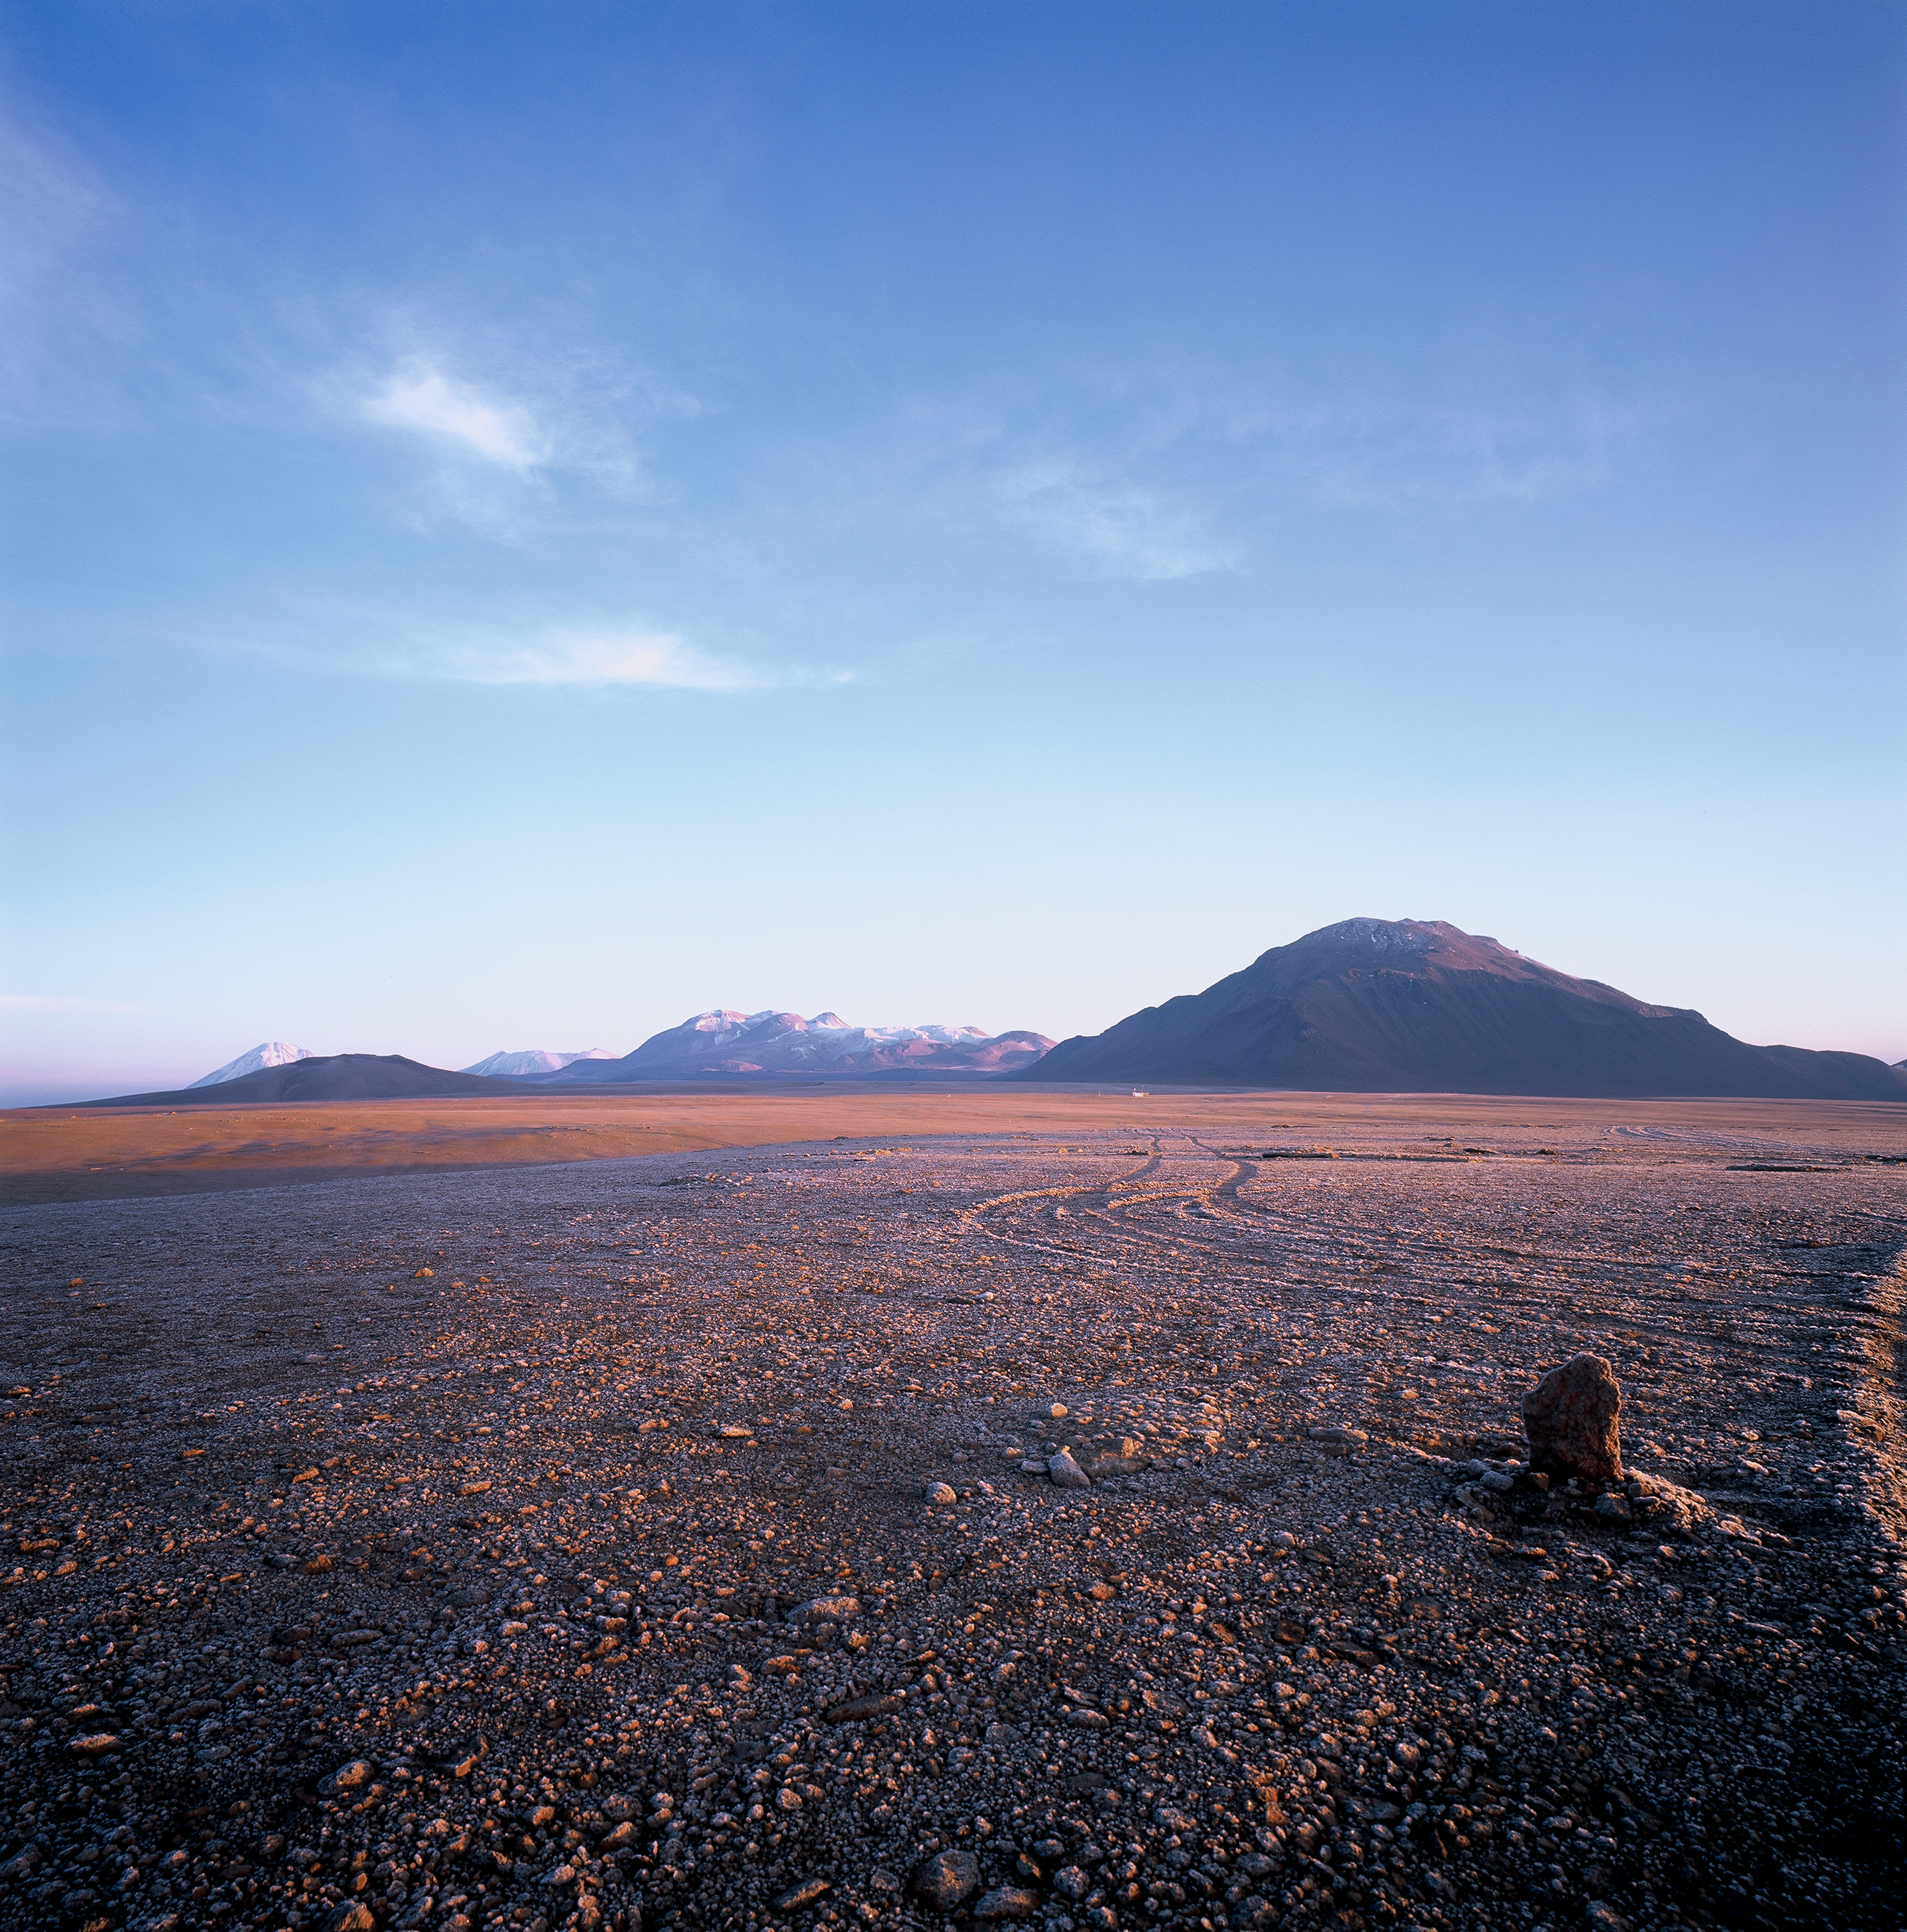

Chajnantor at sunrise

Chajnantor at Sunrise. The gravel is encrusted with ice. Image taken in March 2002.

Credit: ESO/H.H.Heyer